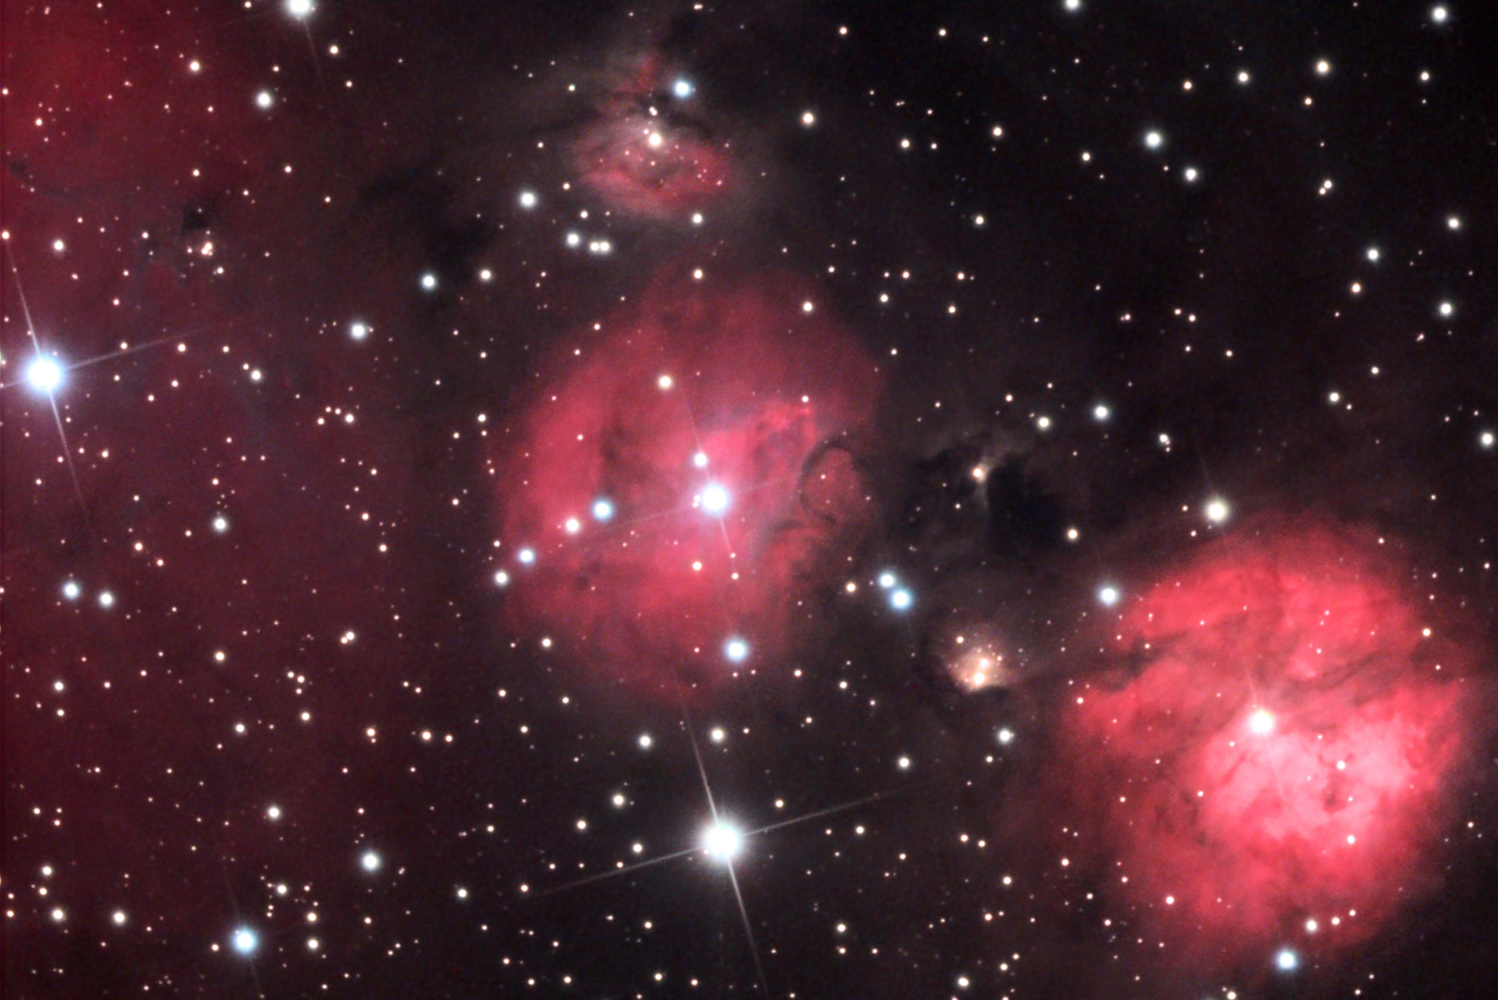

IC 2162

These glowing clouds of gas have young and bright stars in their centers which cause the gas to emit red light. Cool gas and dust in these clouds also cause the dark lanes and filaments by blocking background sources of light. These relatively small clouds are located in the constellation of Orion (but closer to the border of Gemini) towards the outer spiral arm of our galaxy. Note the large diffuse nebula on the right edge of the image.

This image was taken as part of Advanced Observing Program (AOP) program at Kitt Peak Visitor Center during 2014.

Credit: KPNO/NOIRLab/NSF/AURA/Mark and Patricia Wessels/Adam Block